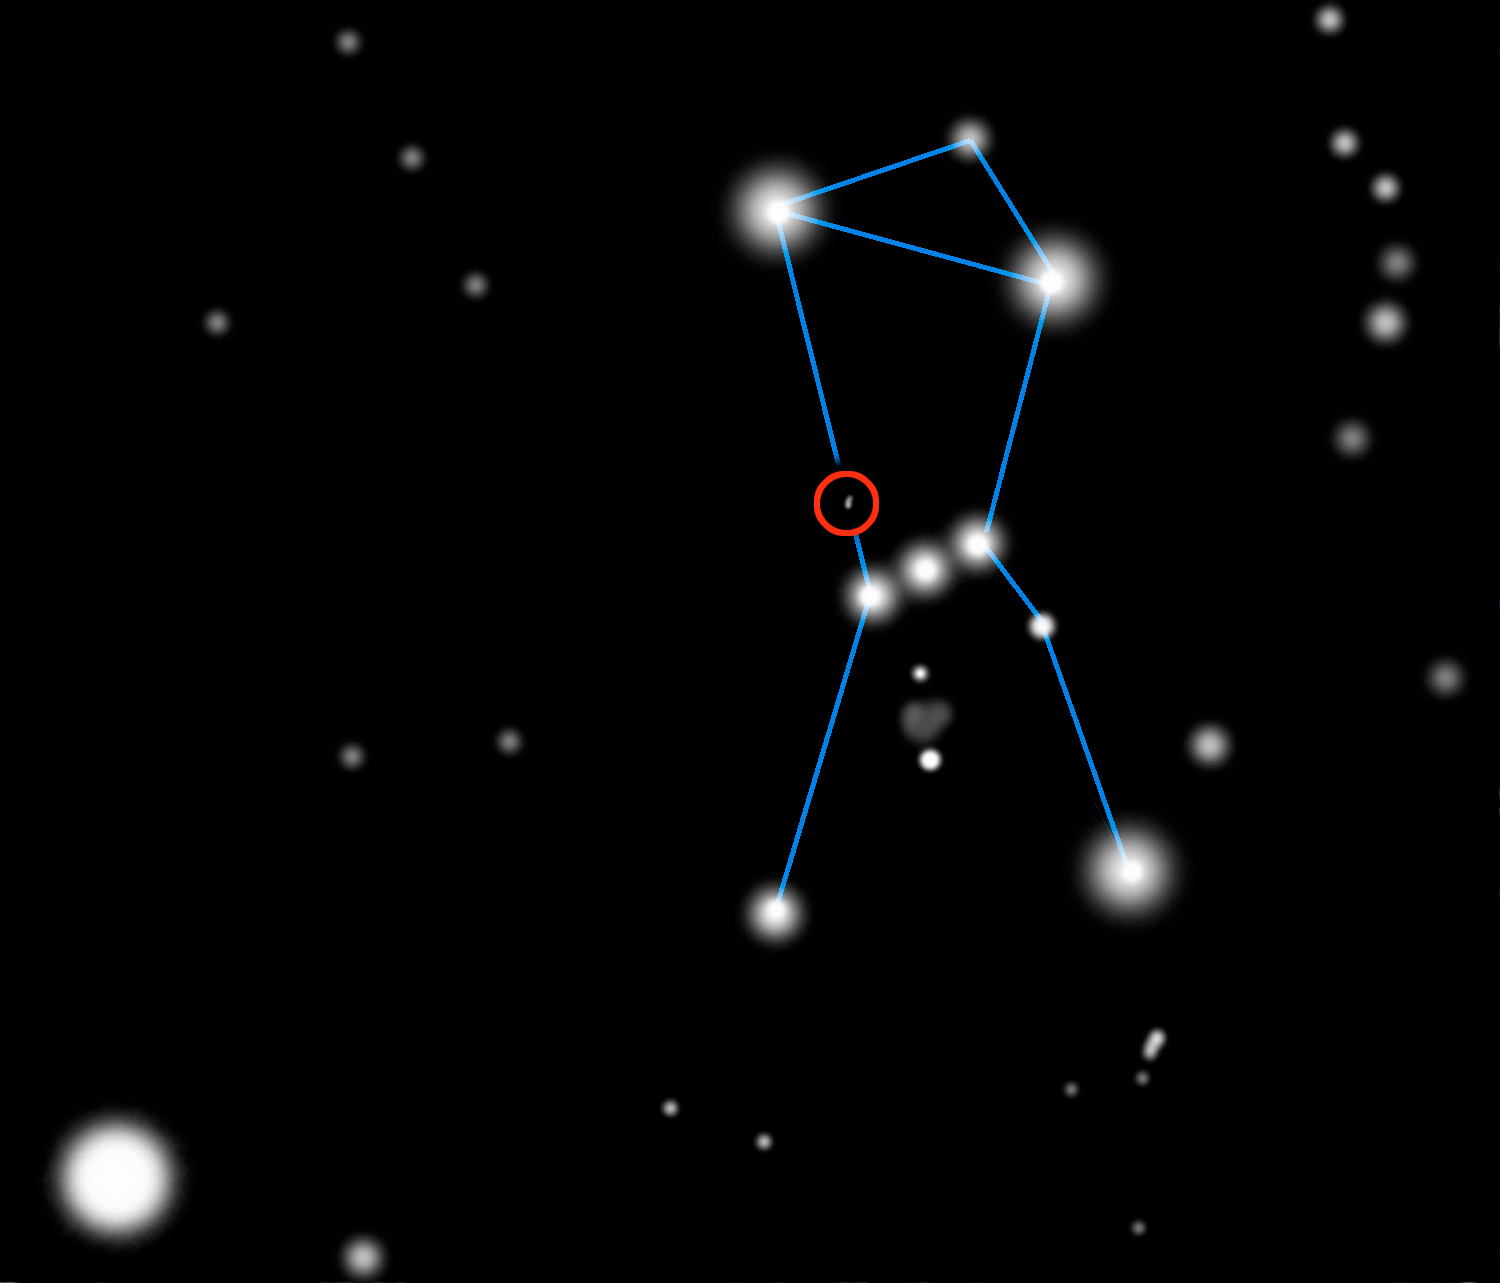

Celestial Beacon Sheds New Light on Stellar Nursery

shows the approximate location of McNeil's Nebula near the well-known reflection nebula called M78. Located above the three stars that form the belt of Orion, McNeil's Nebula can be viewed in a small telescope from nearly any location on Earth until this part of the sky is obscured by the glare of the Sun for several months between late April and late August.

Credit: Gemini Observatory/NSF/AURA/J. Lomberg